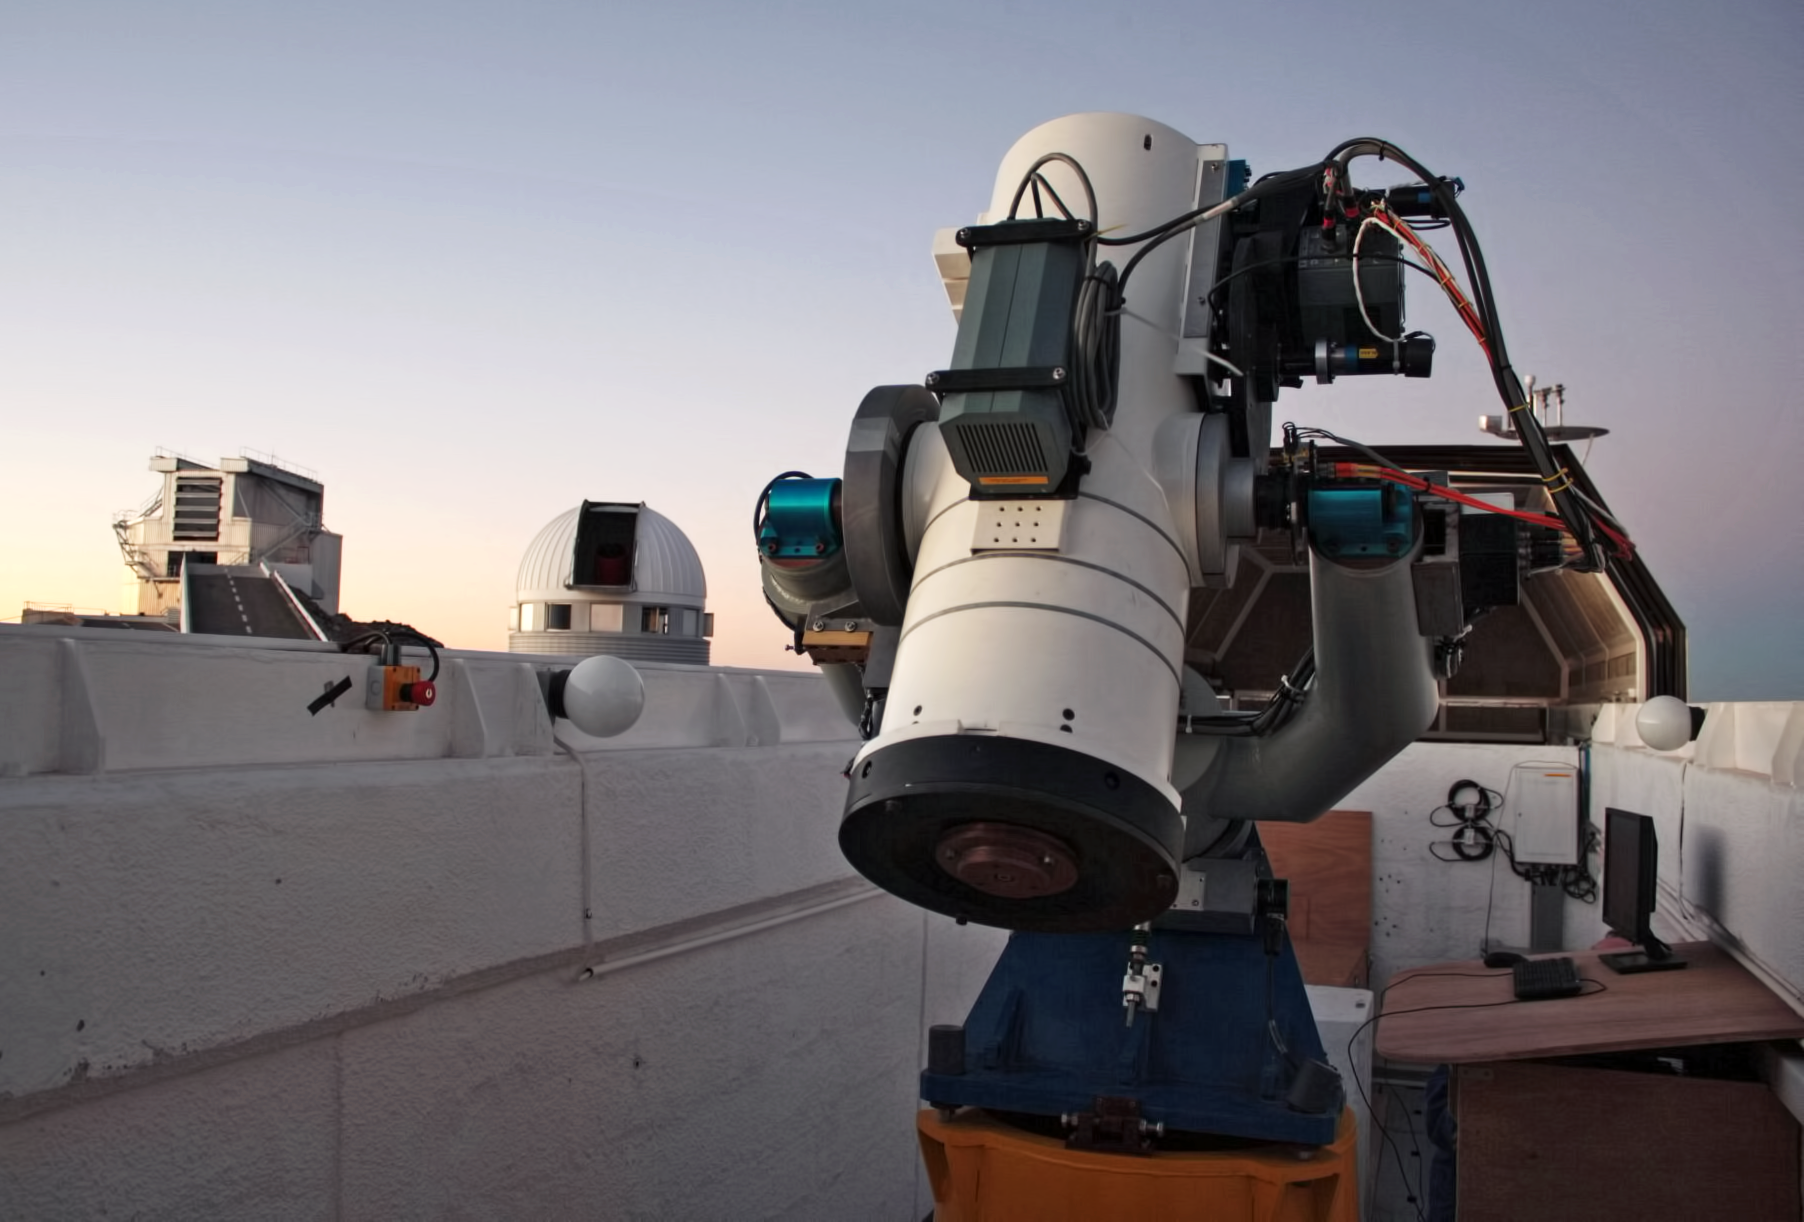

La Silla TAROT telescope

The 25cm TAROT telescope on La Silla is designed to react very quickly when a Gamma-ray burst is detected: 8sec after it receives the alert, TAROT will be observing it. This is critical, as the Gamma-ray bursts are very short events. A twin TAROT telescope is located on the Calern observatory, in France. Both are operated by a consortium lead by Michel Boër (Observatoire de Haute Provence). TAROT stands for Télescopes à Action Rapide pour les Objets Transitoires.

Credit: ESO